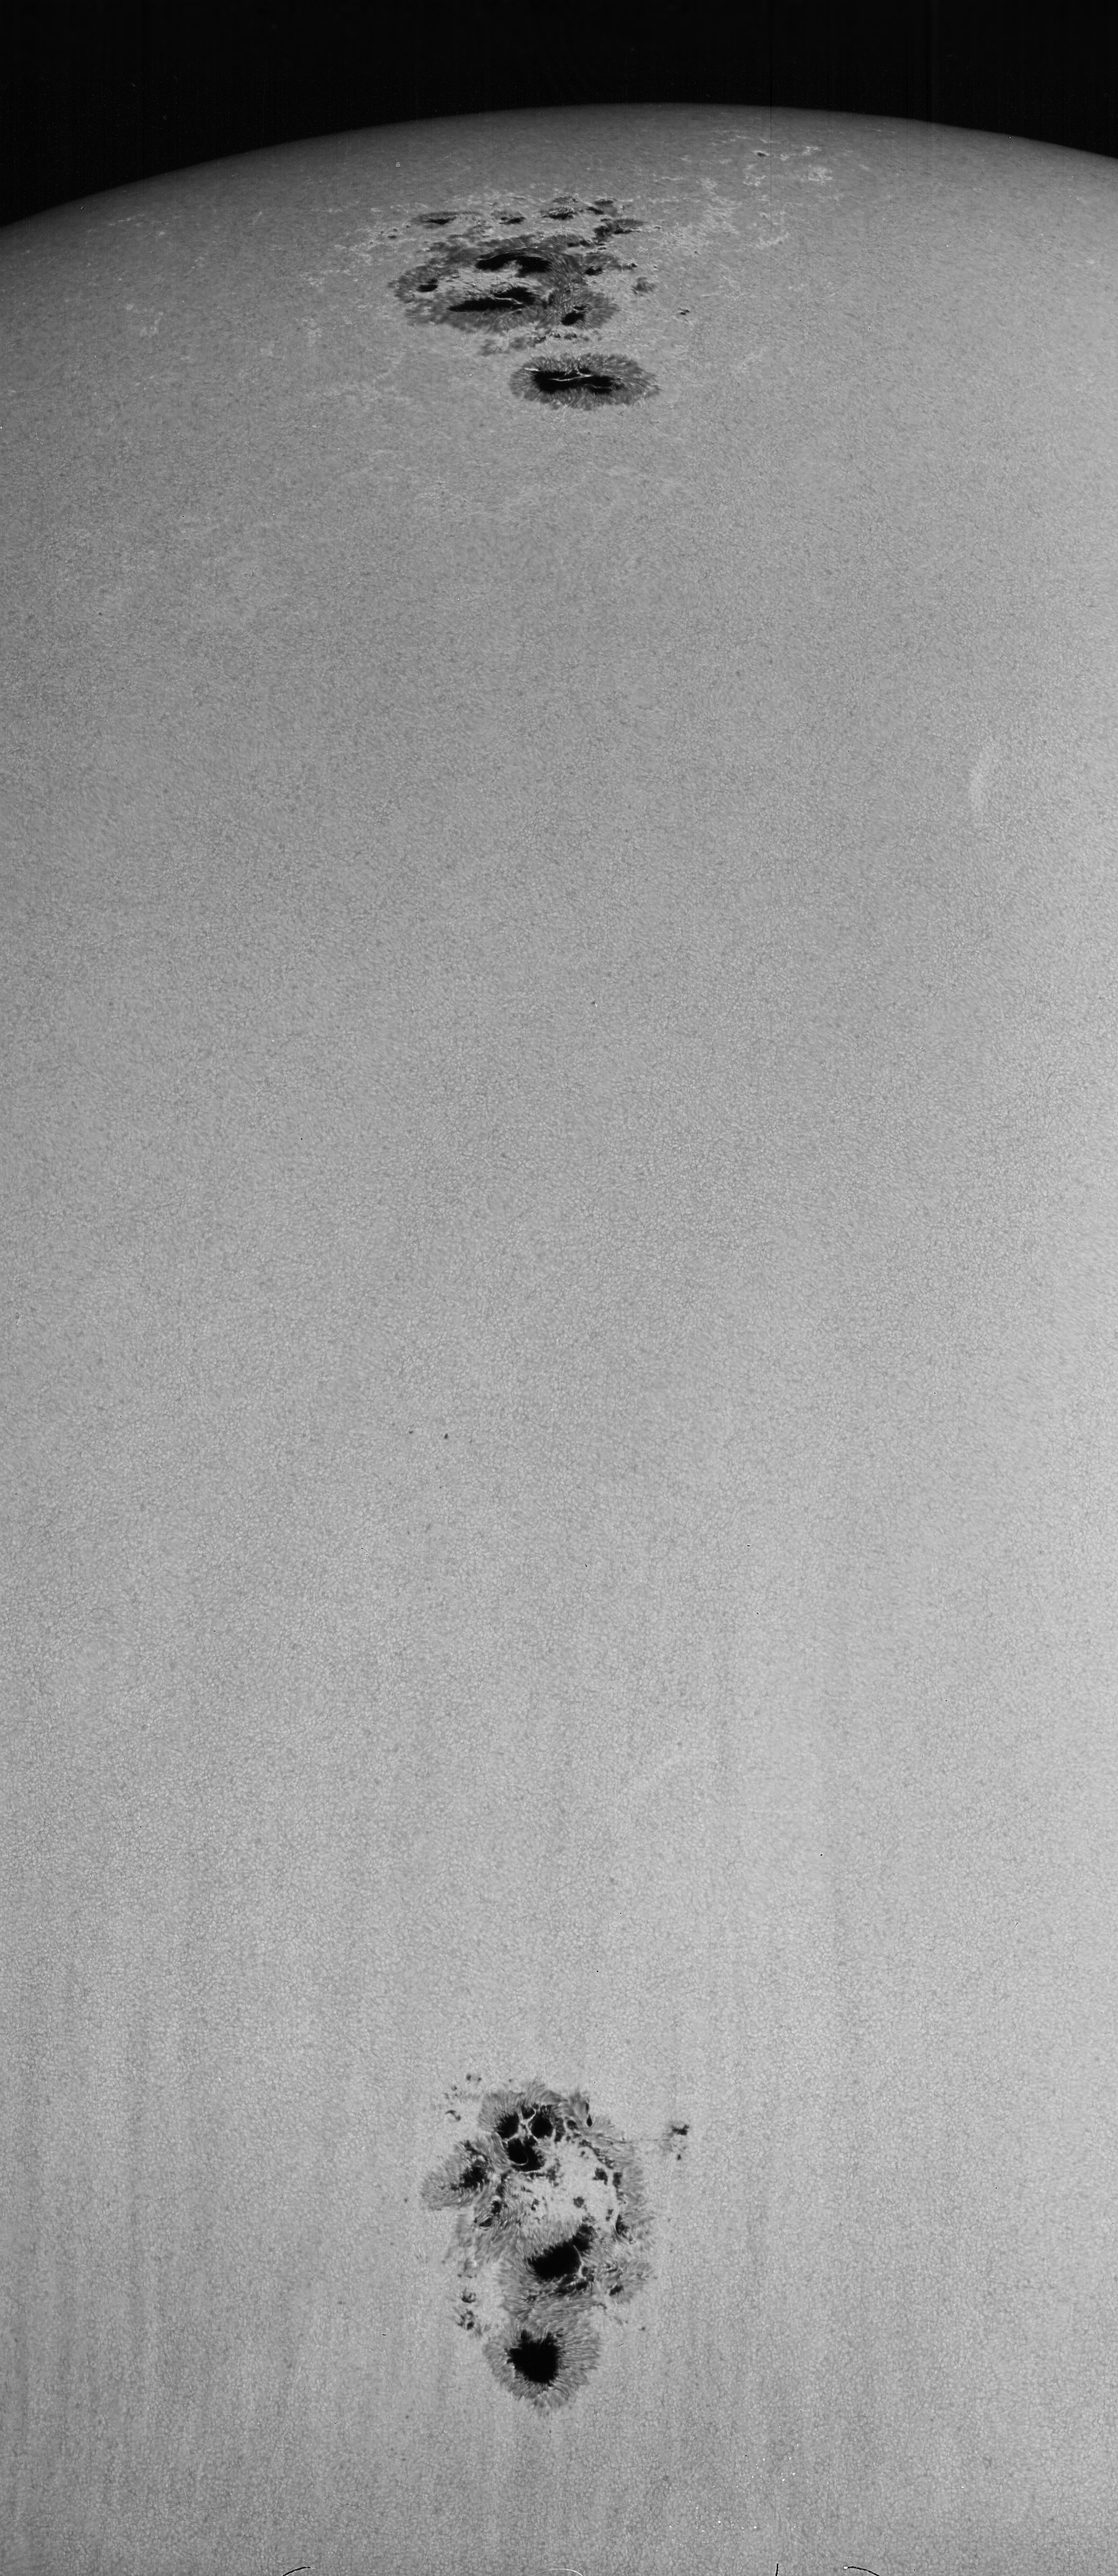

Sunspots NOAA 486 and NOAA 484, October 24th, 2003

Sunspots NOAA 486 and NOAA 484, October 24th, 2003. Picture by Dr Bill Livingston from the McMath-Pierce solar facility on Kitt Peak. For a close-up view, see this image, and for details of the sunspots' magnetic fields, see this image.

Credit: Bill Livingston/NSO/AURA/NSF